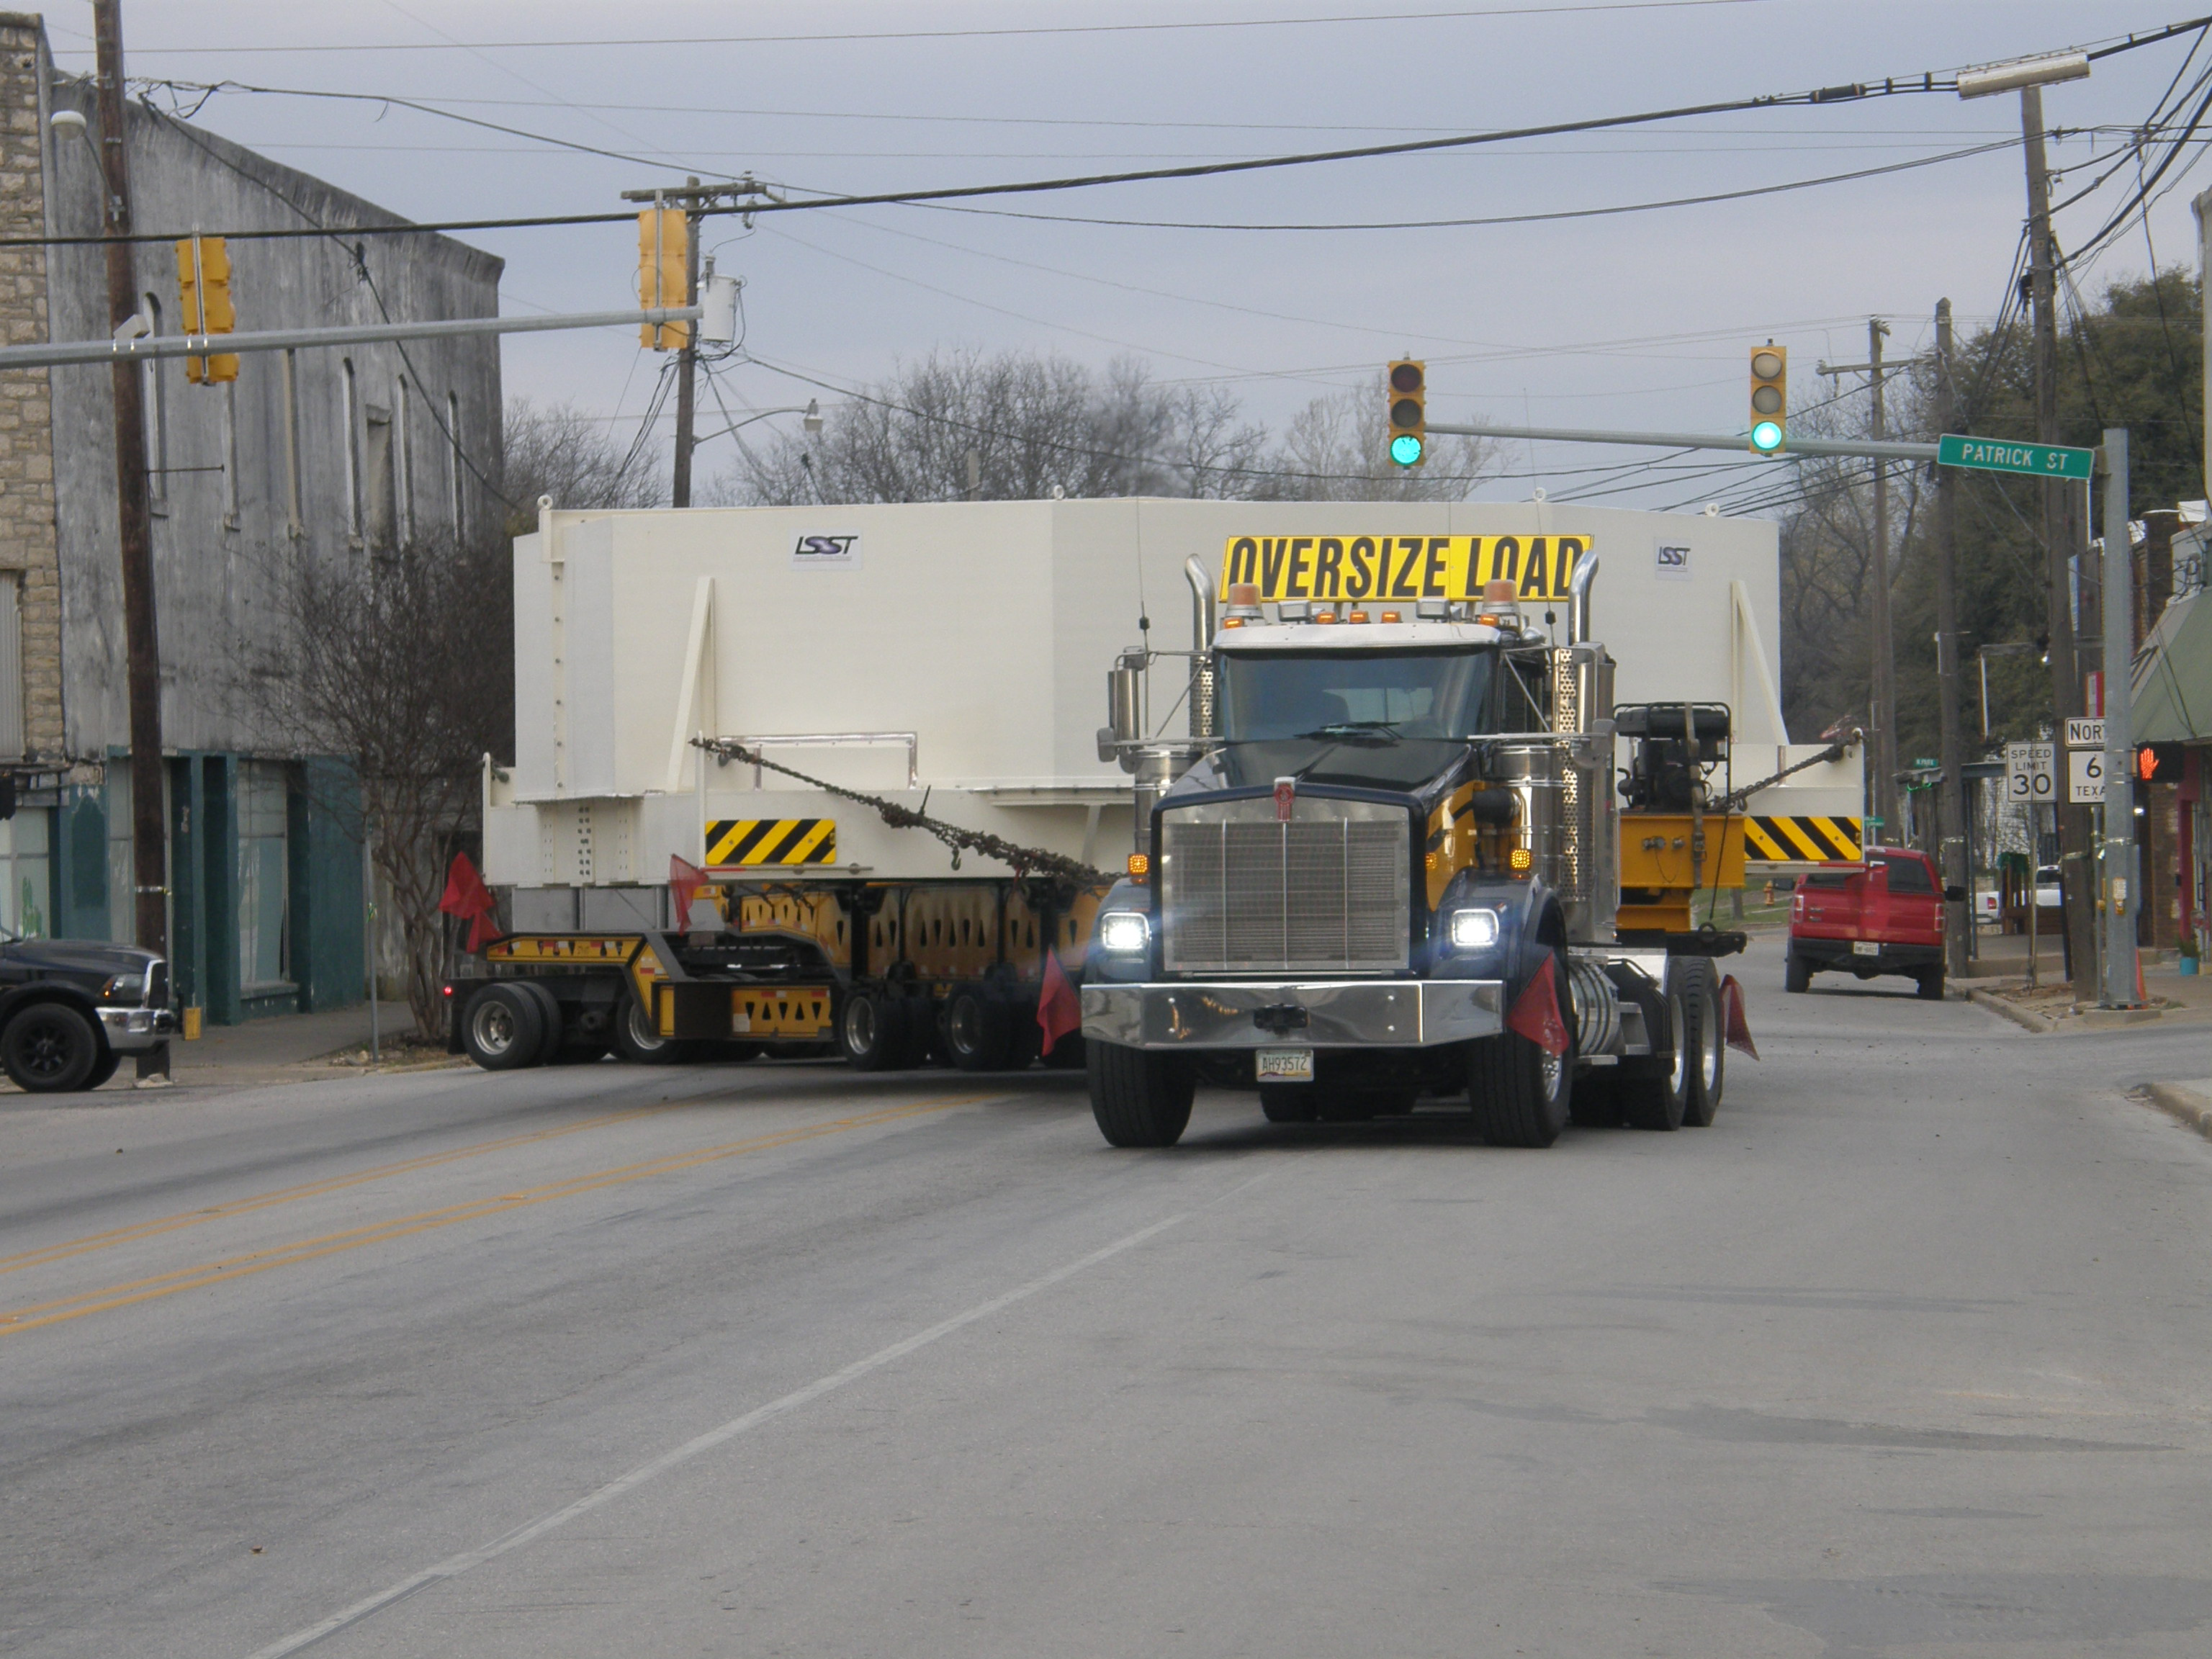

M1M3 Travels from Tucson to Houston

The LSST Primary/Tertiary Mirror (M1M3) in route from Tucson, where it left on March 15th, to Houston, where it arrived successfully on March 21st. From Houston, the mirror will ship to Coquimbo, Chile.

Credit: Precision Heavy Haul Inc./Rubin Observatory/NSF/AURA